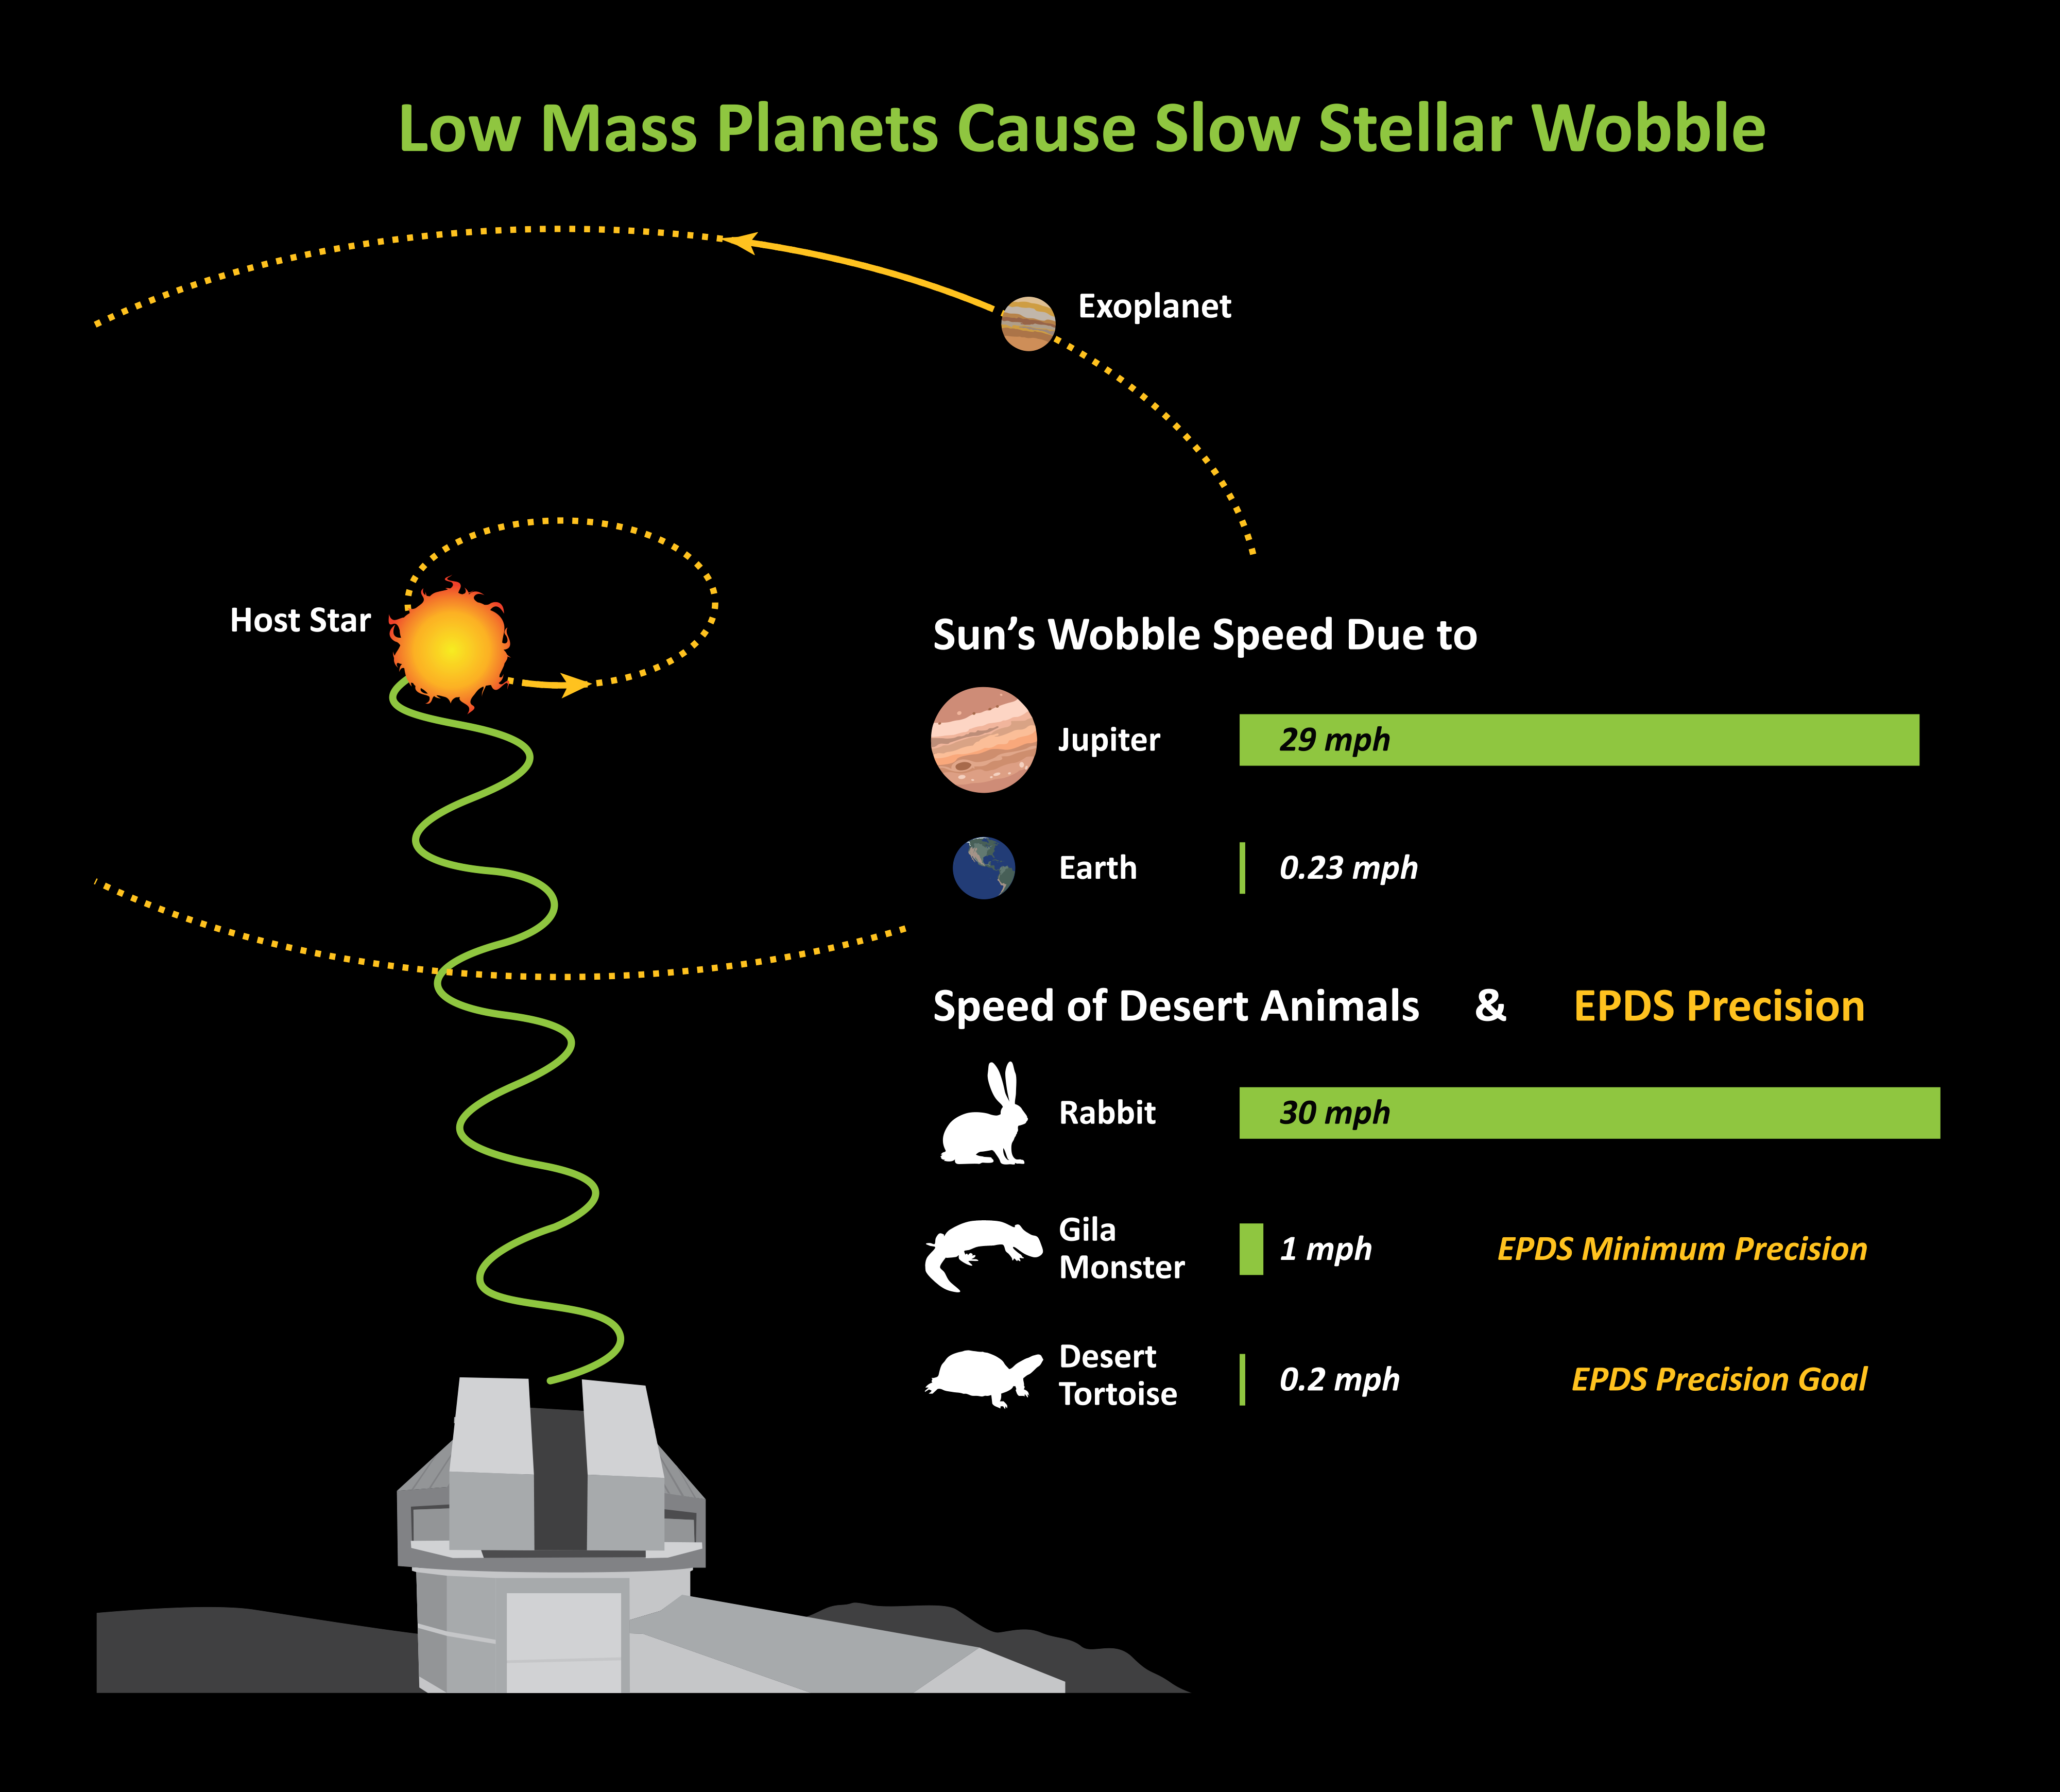

NASA Solicits Proposals for a World-class Precision Doppler Spectrometer at Kitt Peak National Observatory

Very high velocity precision is needed to measure the mass of low mass planets through the subtle motion, the “wobble”, that a planet induces in its host star. The extreme precision radial velocity spectrometer (EPDS) destined for Kitt Peak will measure stellar motions with a precision of 0.1 - 0.5 m/s (or 0.2 - 1 mph), velocities comparable to the running speed of a desert tortoise or gila monster. With such high precision, the spectrometer will be able to detect and characterize Jupiter- and Neptune-sized gas giant planets as well as super-Earth and Earth-sized rocky planets.

Credit: NOIRLab